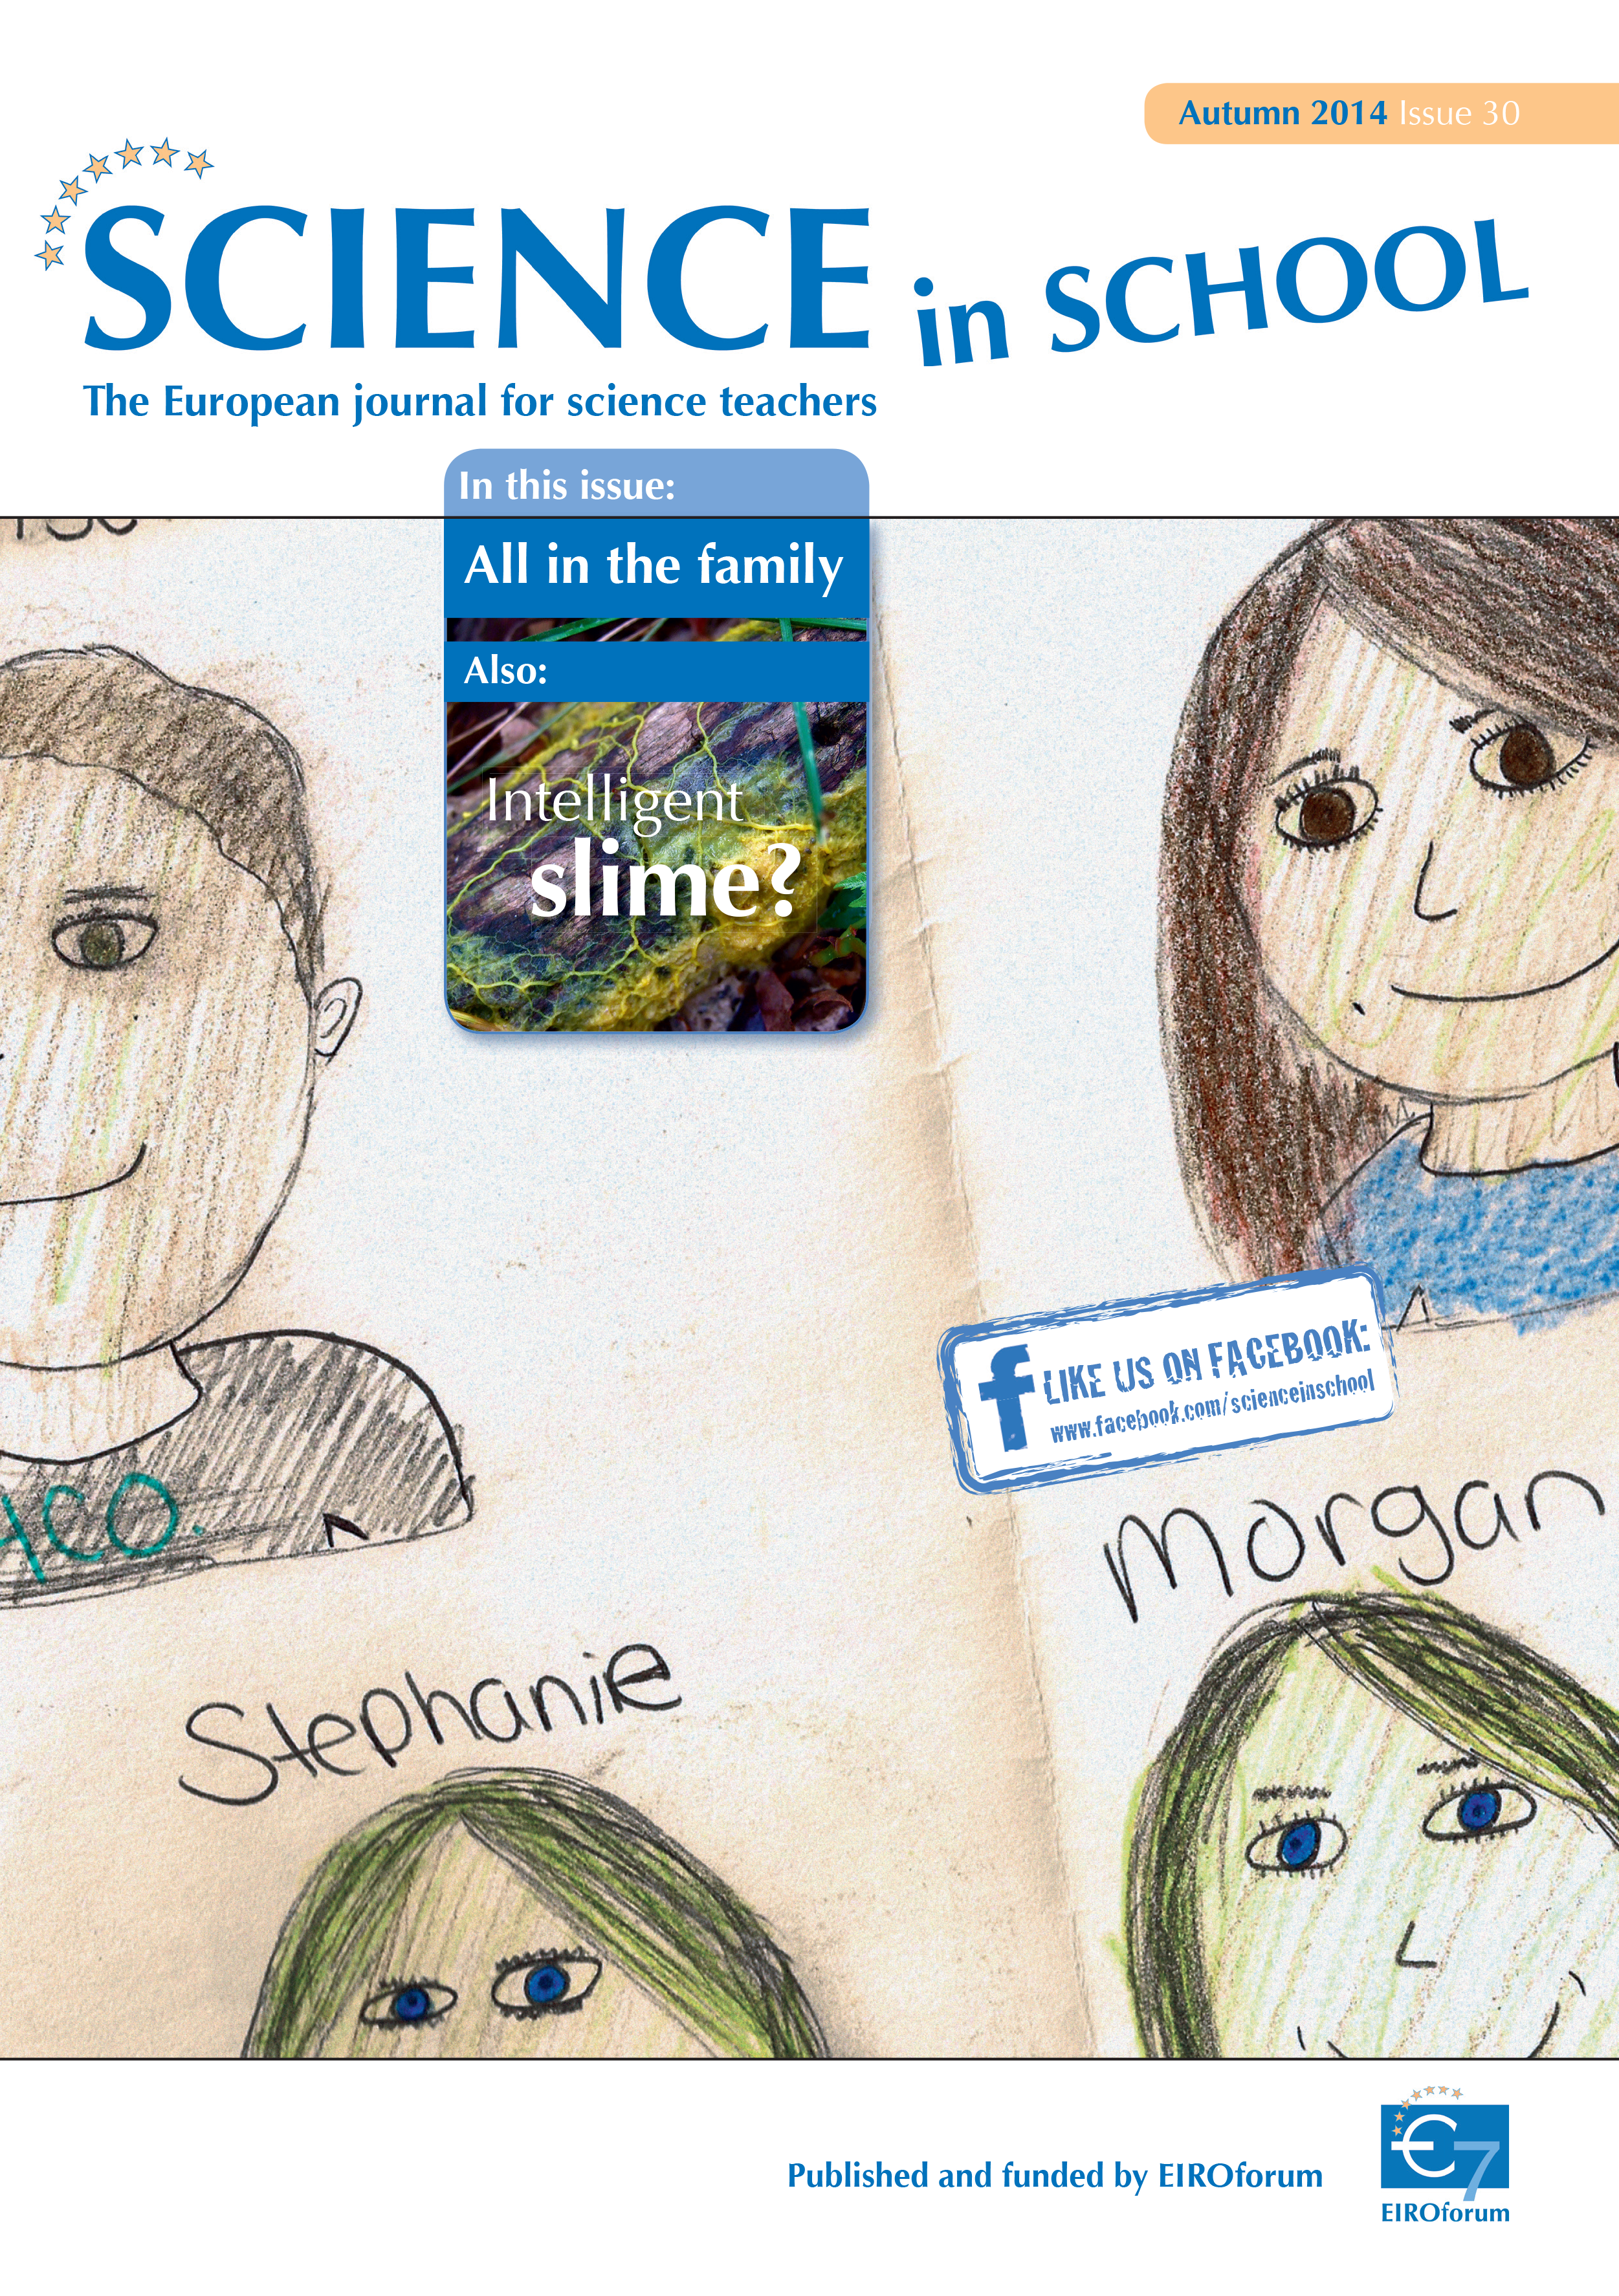

Cover of Science in School 30 — Autumn 2014

Science in School aims to promote inspiring science teaching by encouraging communication between teachers, scientists, and everyone else involved in European science education. It is published by EIROforum, a collaboration between eight European intergovernmental scientific research organisations, of which ESO is a member. The journal addresses science teaching both across Europe and across disciplines: highlighting the best in teaching and cutting-edge research.

Read more about Science in School at: http://www.scienceinschool.org/

Read this issue online at: http://www.scienceinschool.org/2014/issue30

Credit: ESO